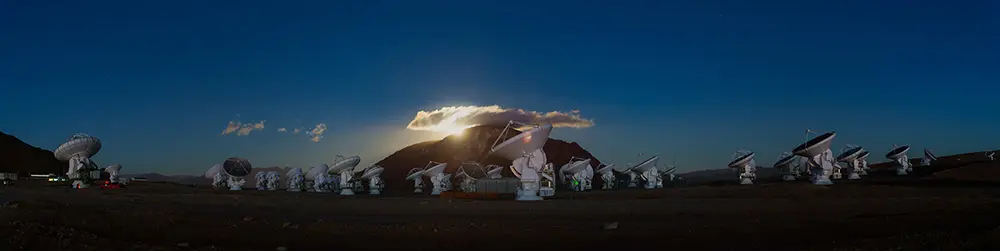

Antennas at Sunset on the Chajnantor Plateau

The Atacama Large Millimeter/submillimeter Array (ALMA) is an international partnership between the European Southern Observatory (ESO), the US National Science Foundation (NSF) and the National Institutes of Natural Sciences (NINS) of Japan, together with NRC (Canada), NSC and ASIAA (Taiwan) and KASI (Republic of Korea), in collaboration with the Republic of Chile. ALMA, the largest astronomical project in existence, is a single telescope of revolutionary design composed of 66 high precision antennas located at an altitude of 5,000 meters on the Chajnantor Plateau in northern Chile. In this image: a magnificent twilight in the immense Atacama Desert.

Credit: ALMA (ESO/NAOJ/NRAO) | Download image